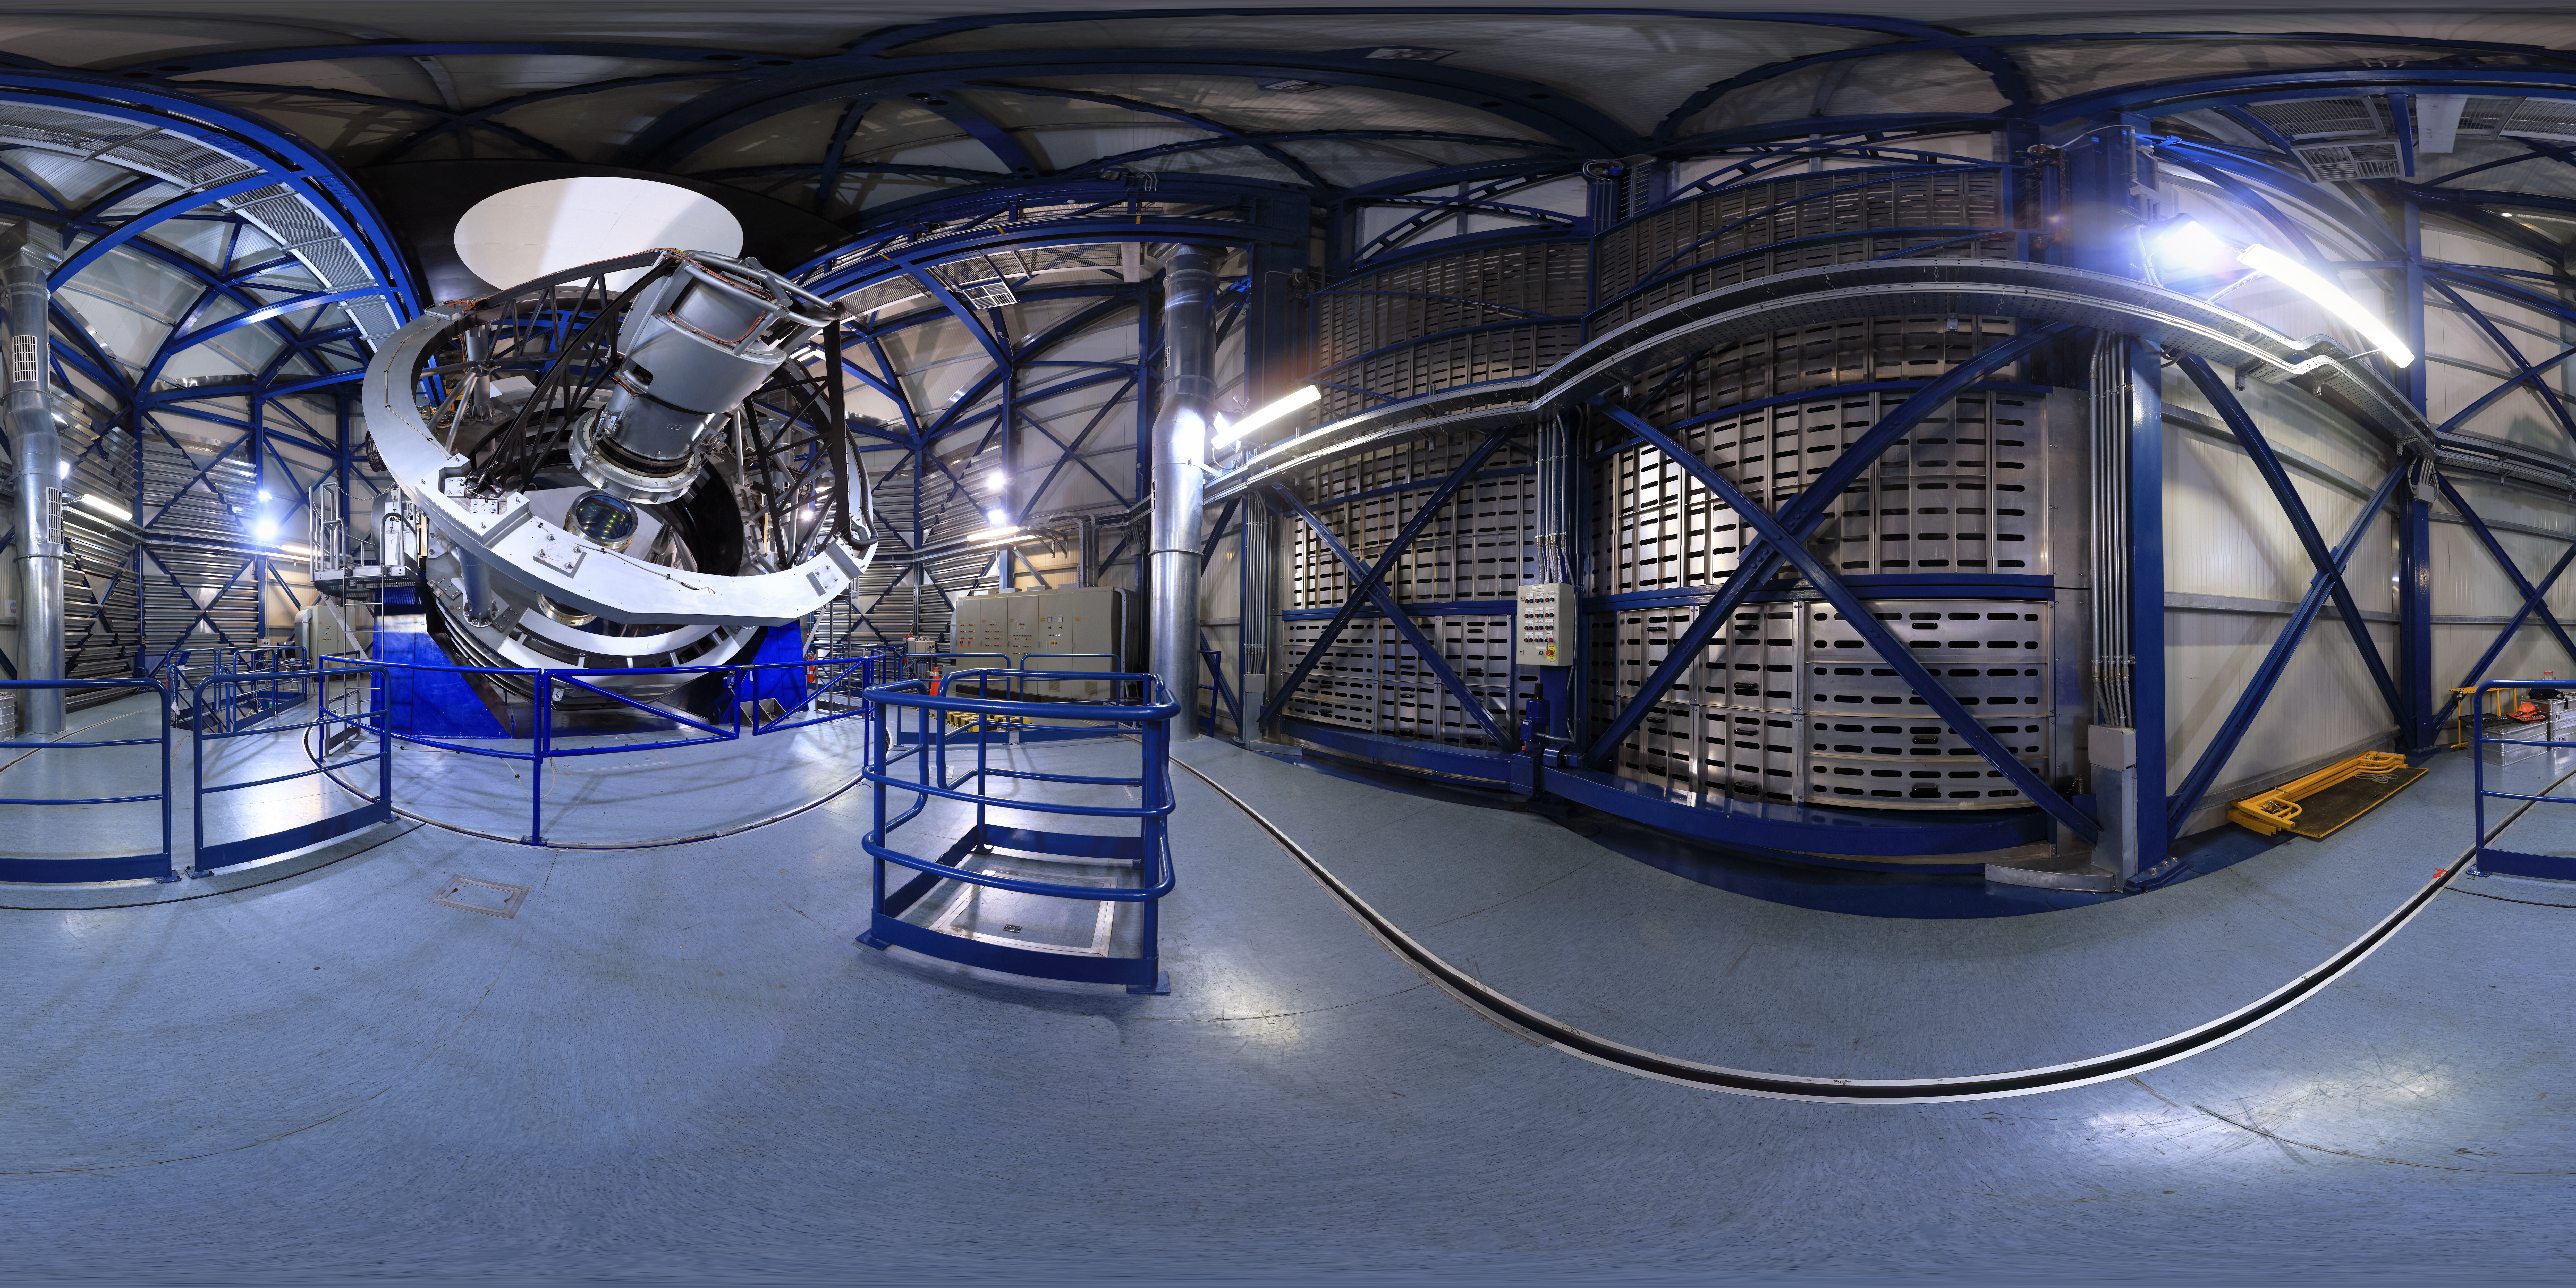

A view inside VISTA

An inside view of VISTA ― the Visible and Infrared Survey Telescope for Astronomy. Part of ESO’s Paranal Observatory on the peak adjacent to the Very Large Telescope (VLT), VISTA shares the same exceptional observing conditions.

Credit: F. Char/ESO